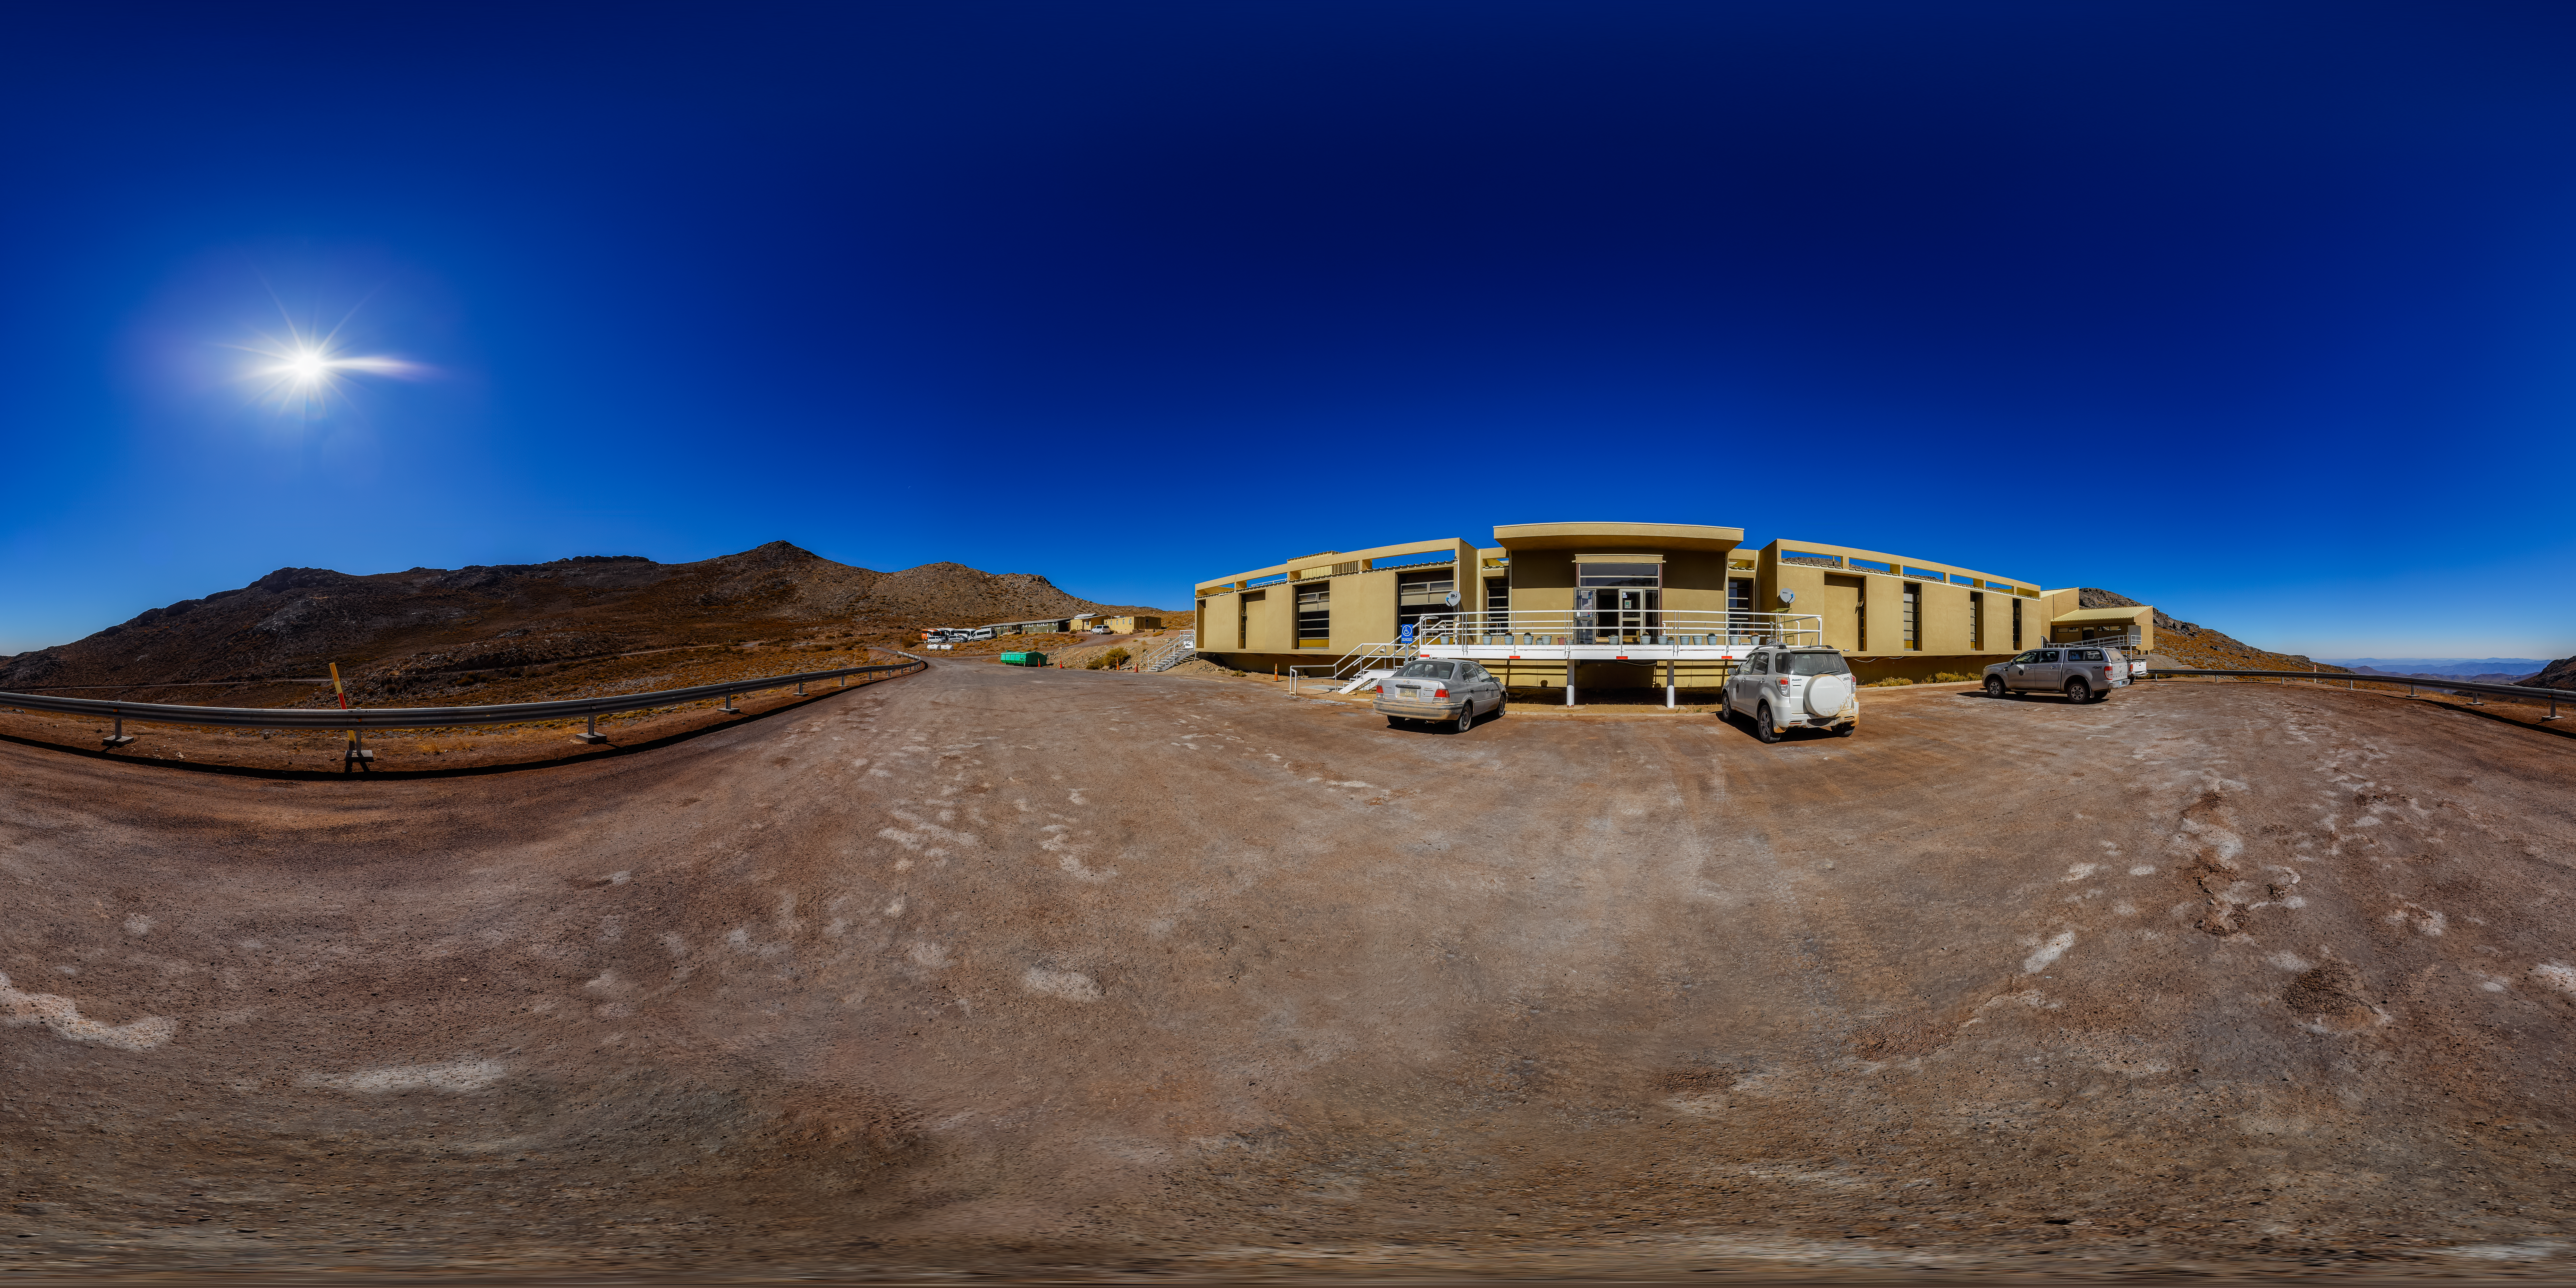

Cerro Pachón Hotel 360 Panorama

A 360 panorama view of the hotel at Cerro Pachón in Chile.

A fulldome version of this image can be found here.

Credit: CTIO/NOIRLab/NSF/AURA/P. Horálek